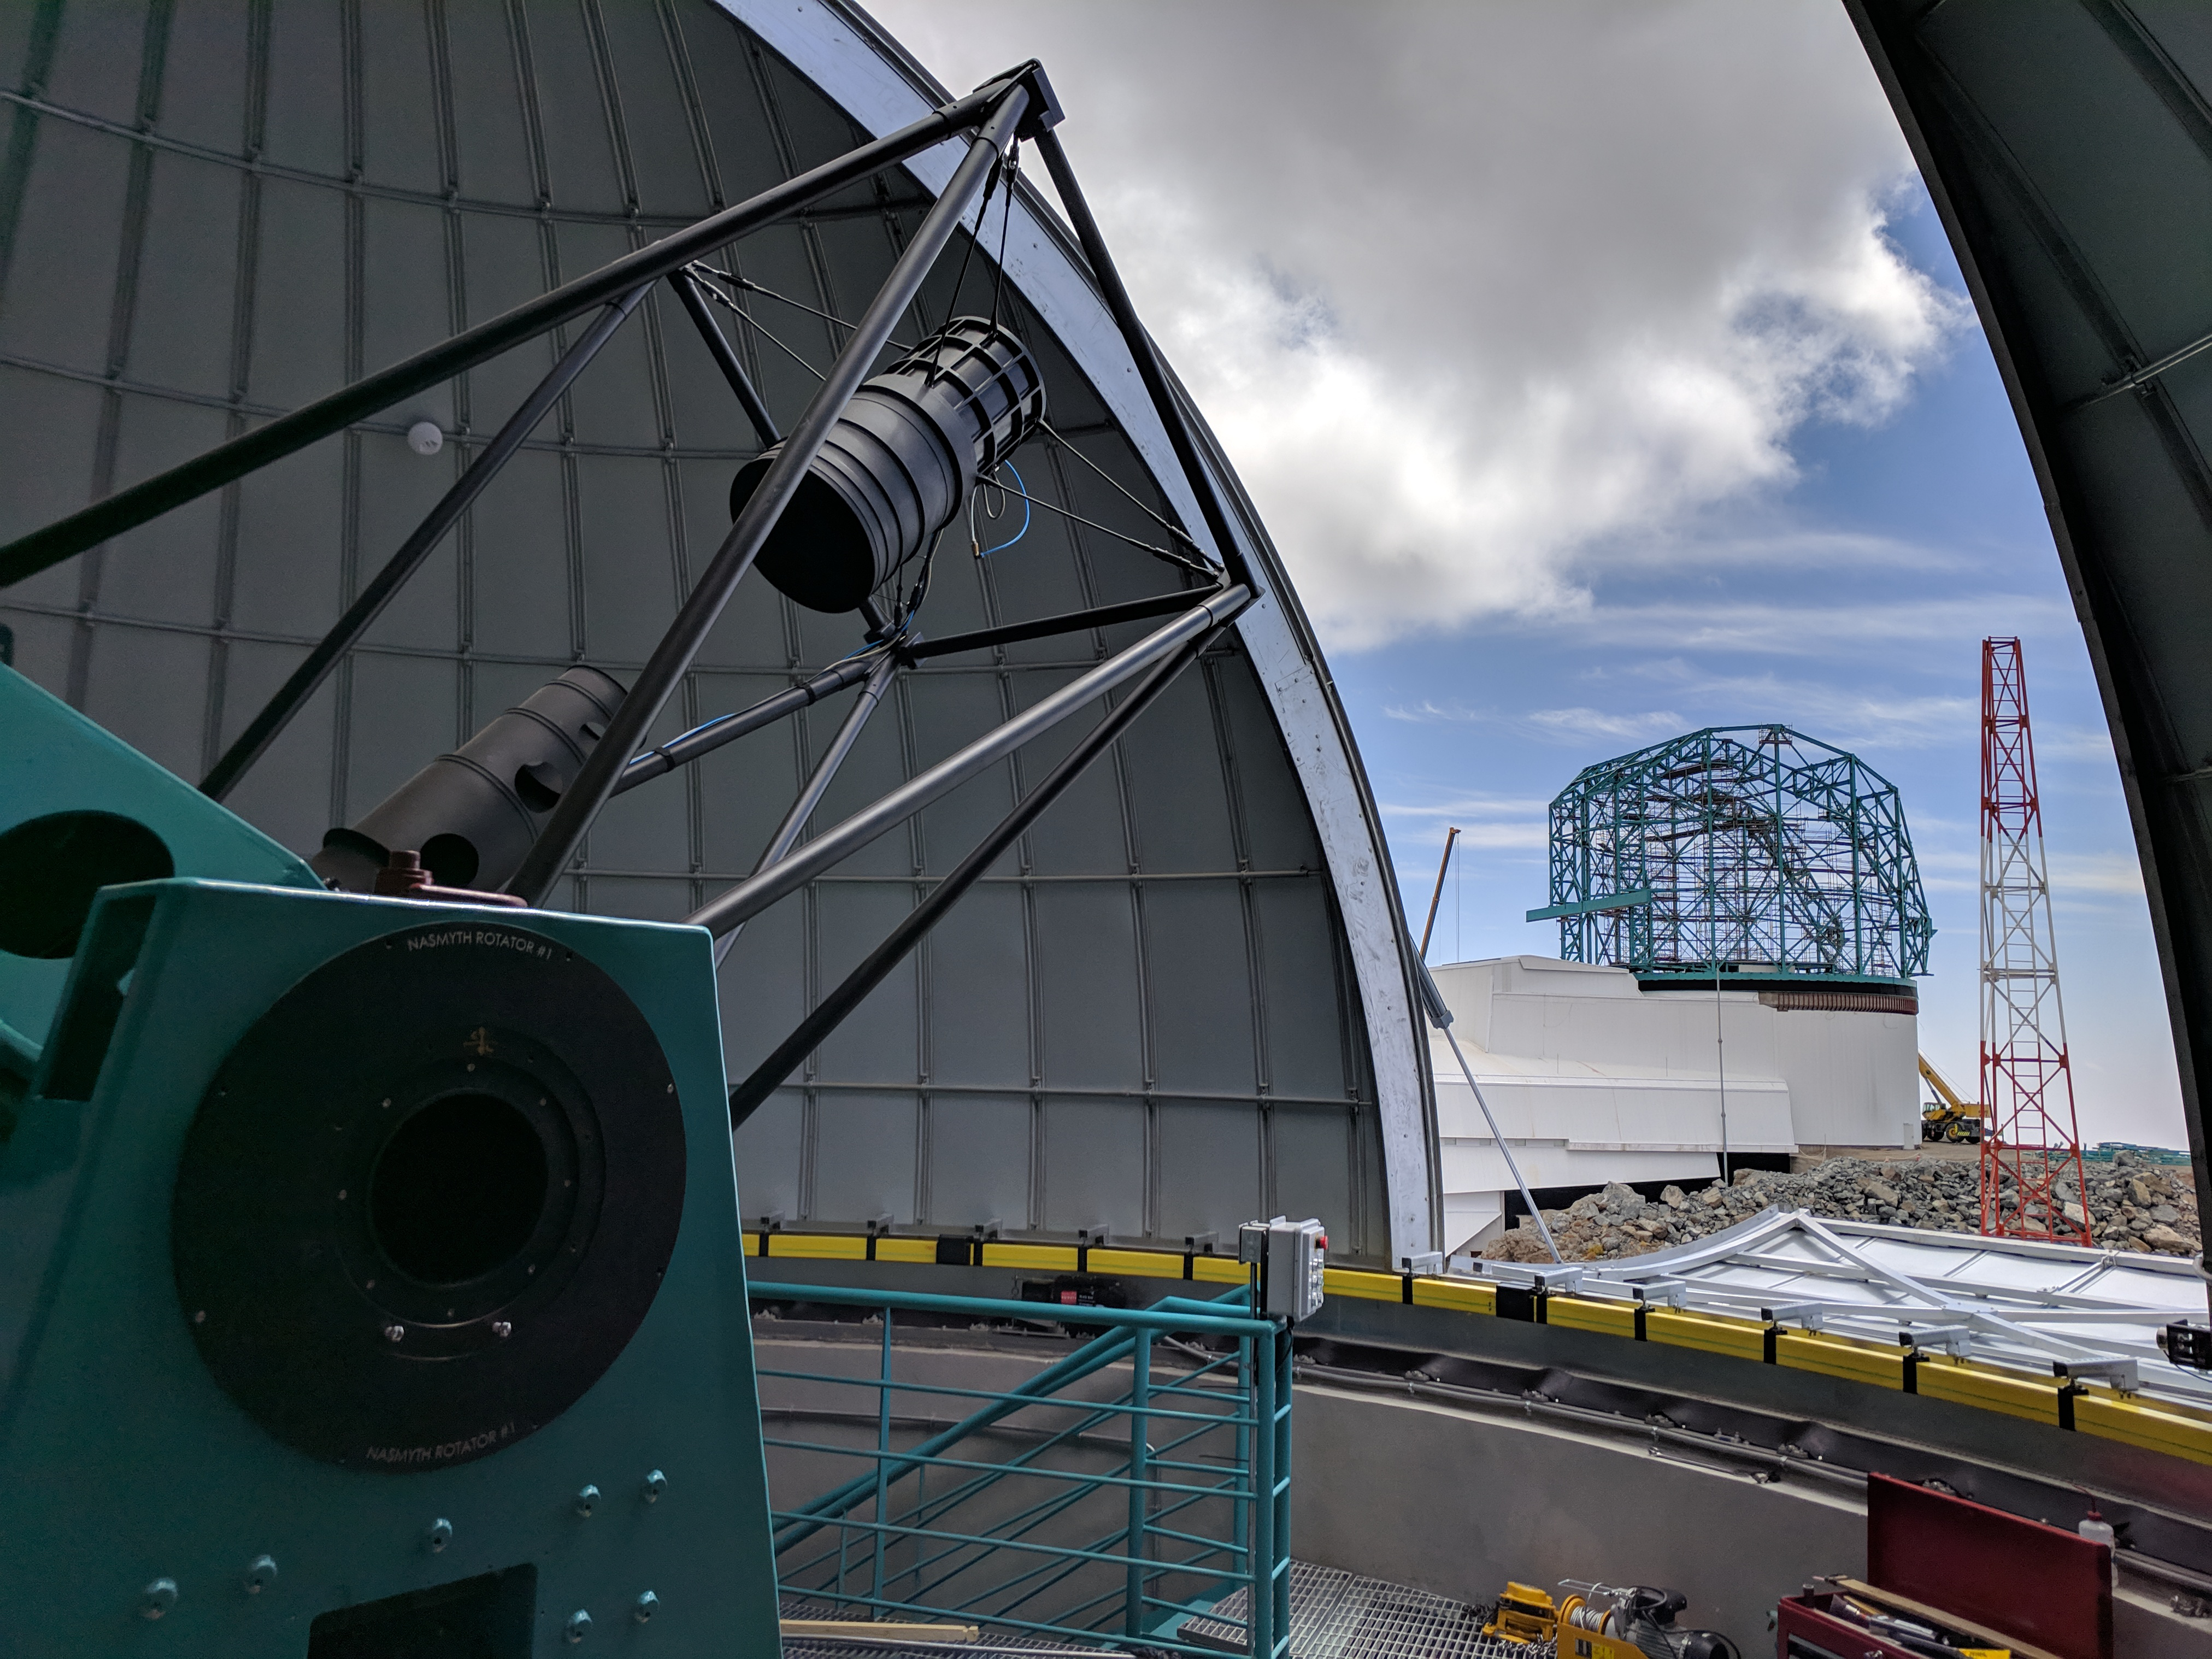

View from the Aux Tel

This photo was taken from inside the LSST Auxiliary Telescope enclosure dome.The Auxiliary Telescope is in the left foreground, and the LSST summit facility building is visible through the dome opening.

Credit: Rubin Observatory/NSF/AURA